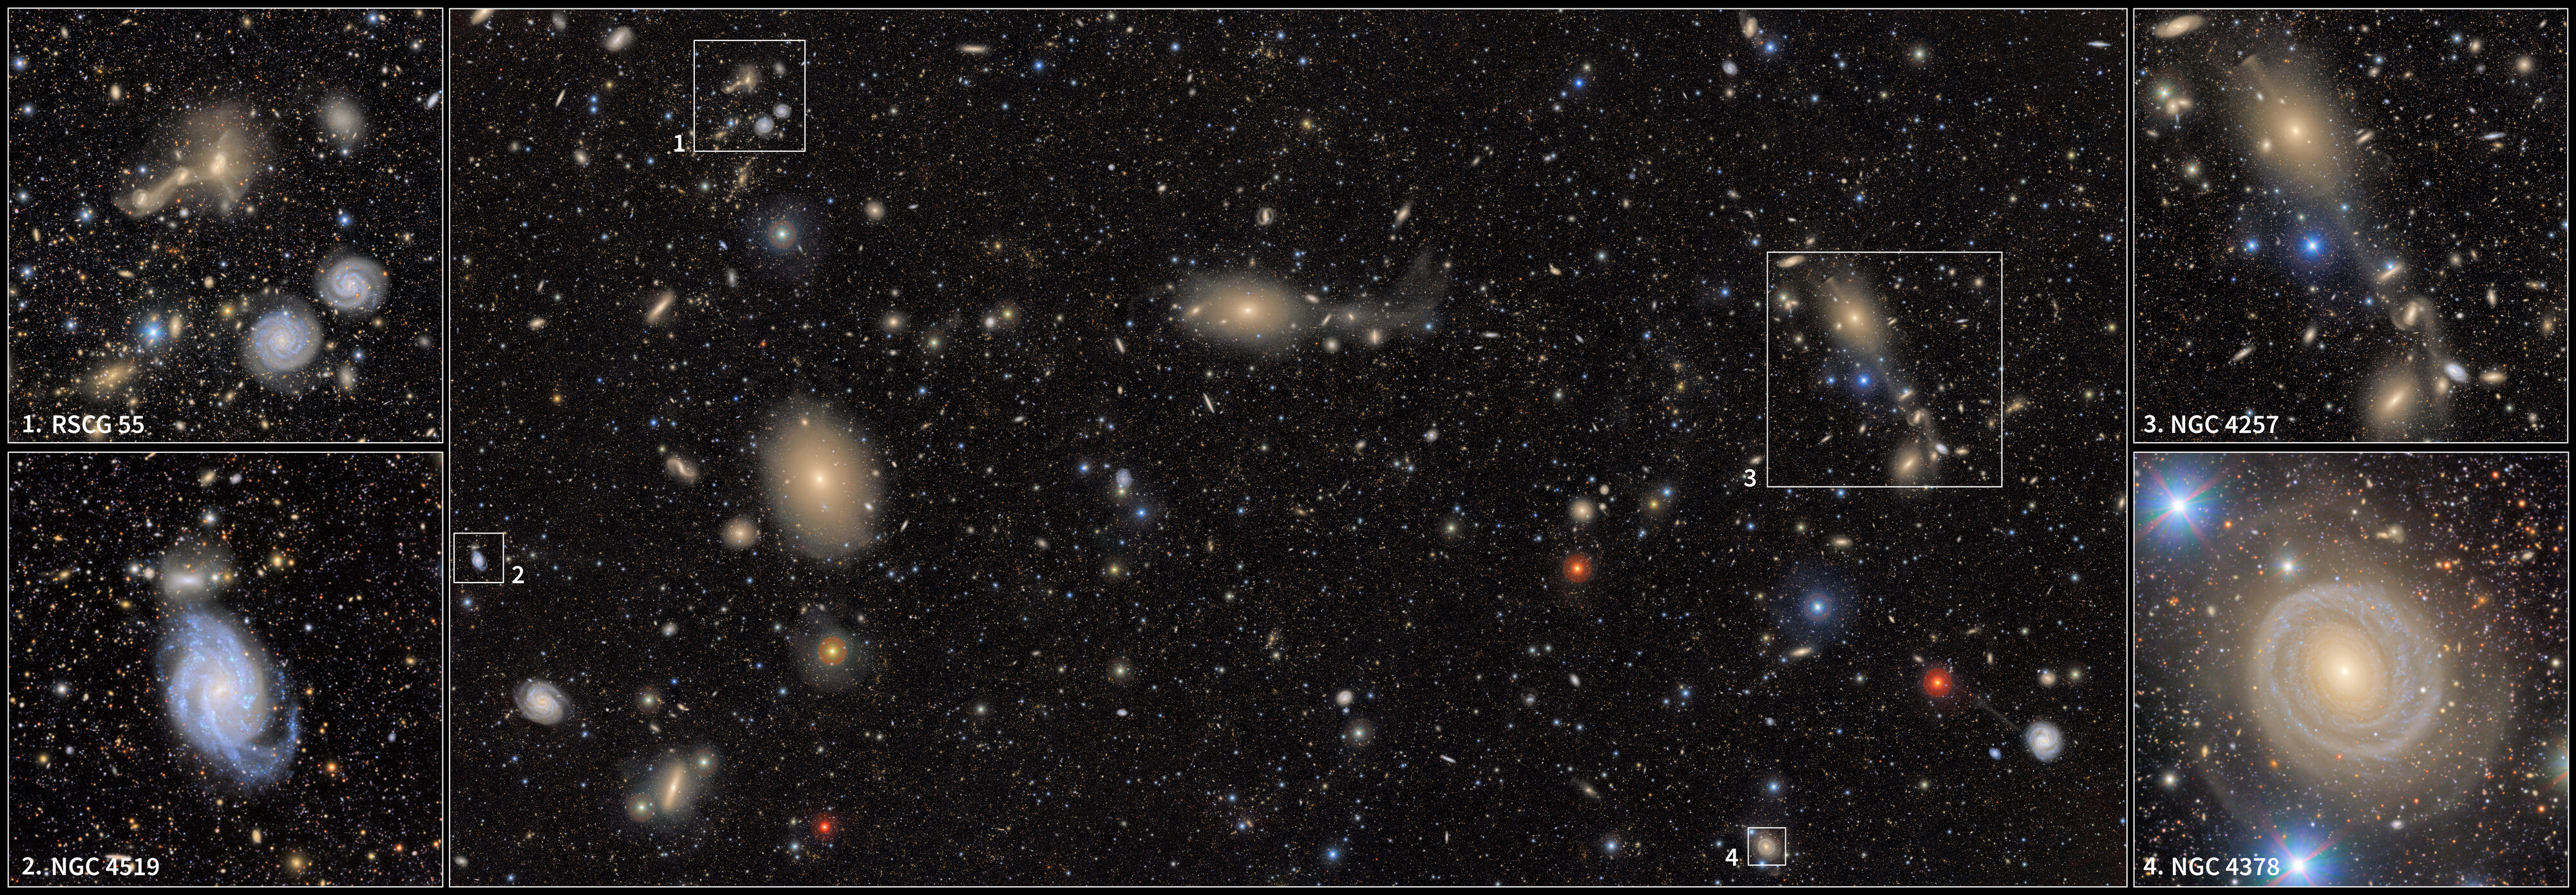

Excerpts from Virgo Cluster

This image offers a closer look at the region surrounding the Virgo Cluster, as seen in a First Look image captured by NSF–DOE Vera C. Rubin Observatory. At the upper-left is RSCG 55, a group of interacting galaxies with trails of material between them. They can be seen above a pair of whirling spiral galaxies. Beneath that is the barred spiral galaxy NGC 4519. On the right is the region around spiral galaxy NGC 4257. Finally, at the bottom lies the single-armed spiral galaxy NGC 4378. Full labeled version of this image is here.

Credit: RubinObs/NOIRLab/SLAC/NSF/DOE/AURA